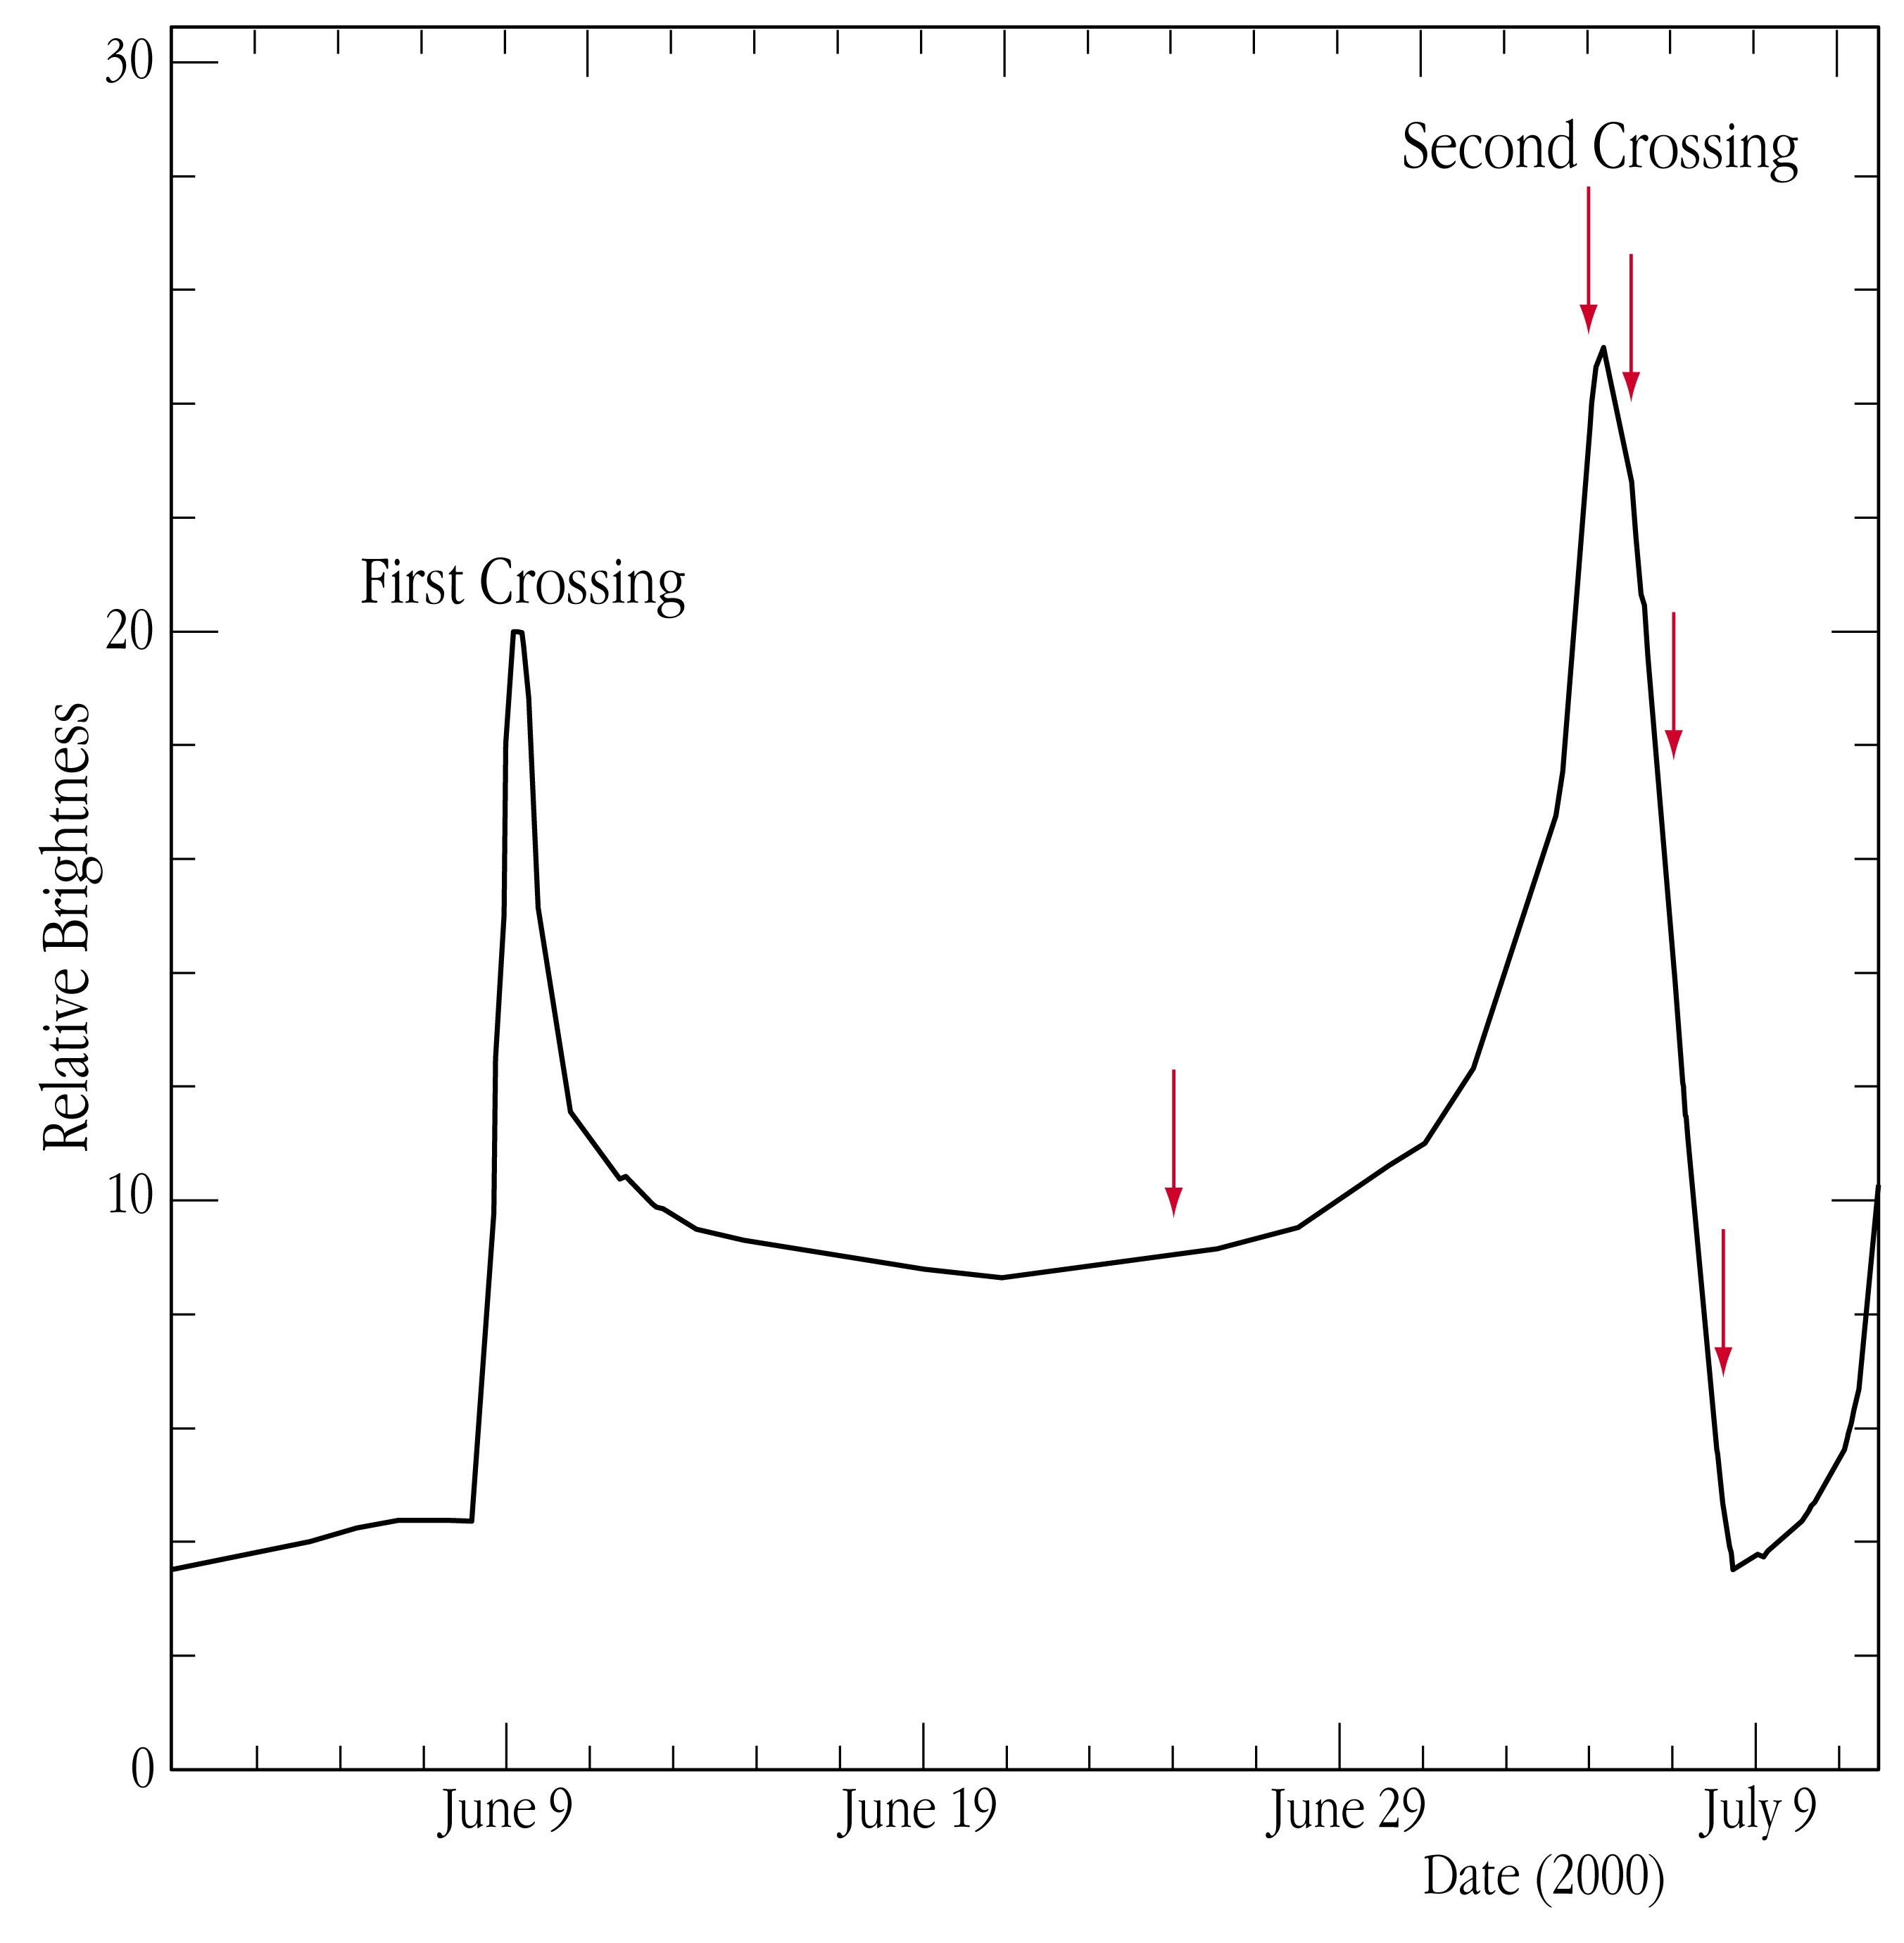

The light-curve of microlensing event EROS-BLG-2000-5

Schematic representation of the lightcurve of the EROS-BLG-2000-5 microlensing event. It represents the changing brightness of a background star, as its light is being amplified by a binary gravitational lens that passes the line-of-sight from the Earth to the star. The ordinate indicates the factor by which the intensity increases during the various phases of the lensing event, as compared to the normal brightness of the star. The moment of the second "caustic crossing" is indicated, during which the image of the star is substantially brighter. Spectral observations were made with the VLT at the times indicated by arrows.

Credit: ESO